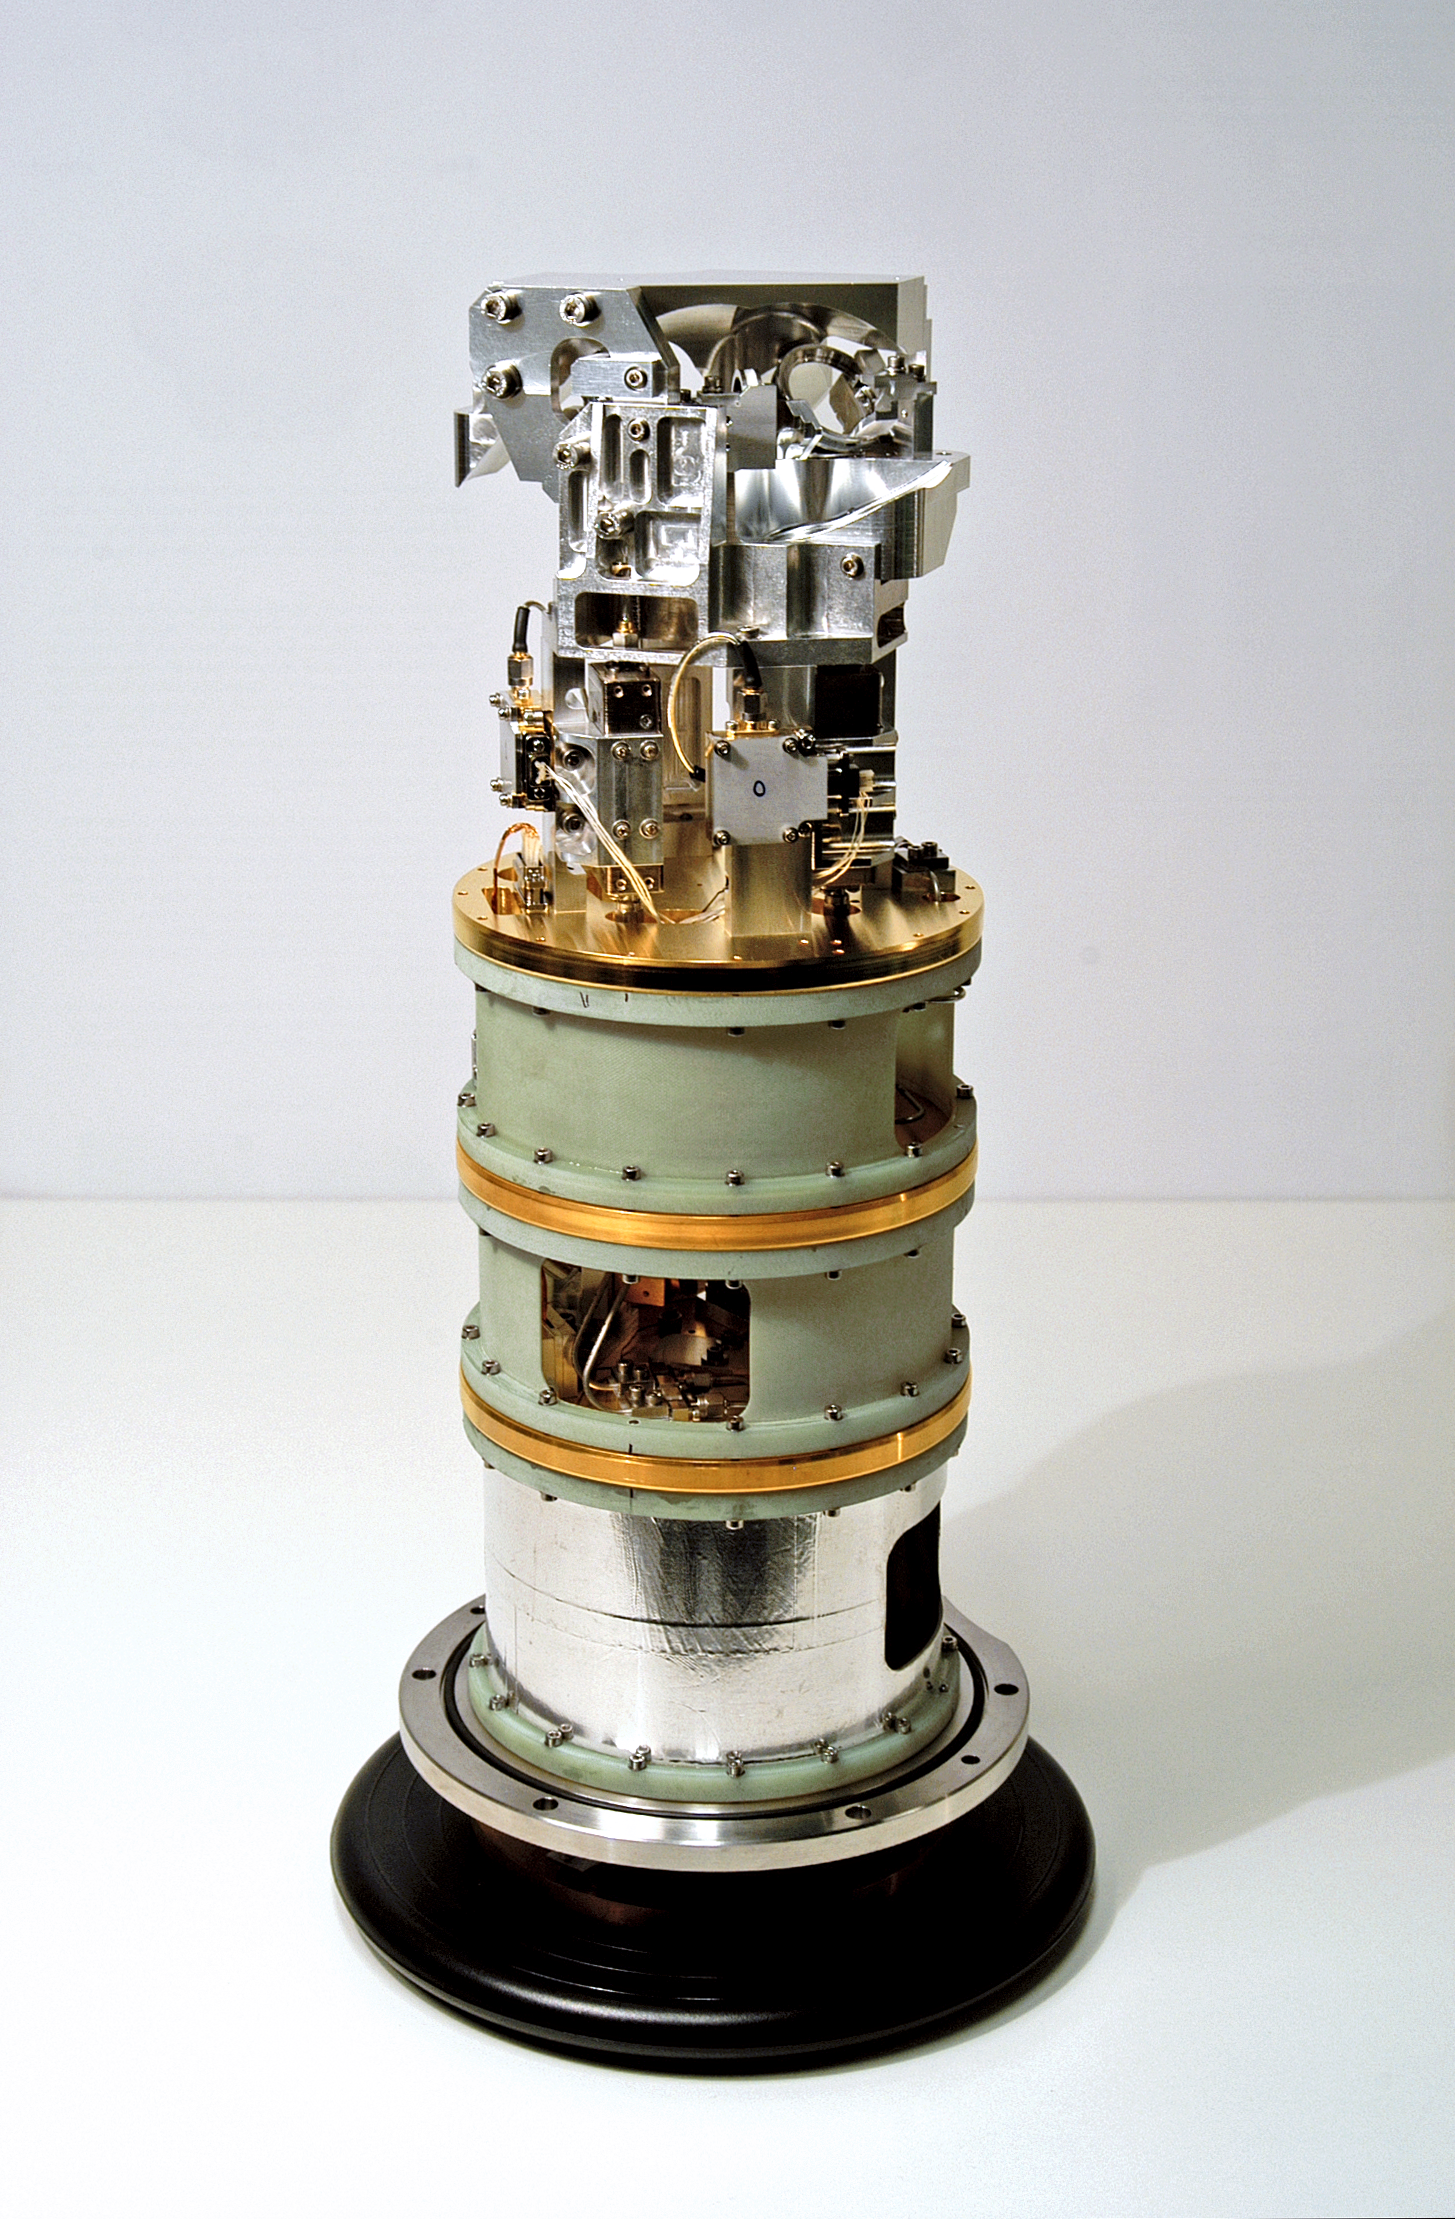

Band 9 receiver cartridge for ALMA

One of the 73 Band 9 receiver cartridges delivered by NOVA (the Netherlands Research School for Astronomy) under contract to ESO, for the Atacama Large Millimeter/submillimeter Array project. The so-called "Band 9" receivers are the second-shortest wavelength ALMA detectors, measuring light with wavelengths as short as 420µm (0.42 millimetres). The design and manufacture of receivers that can operate at these short wavelengths is particularly challenging.

Credit: ESO/NOVA